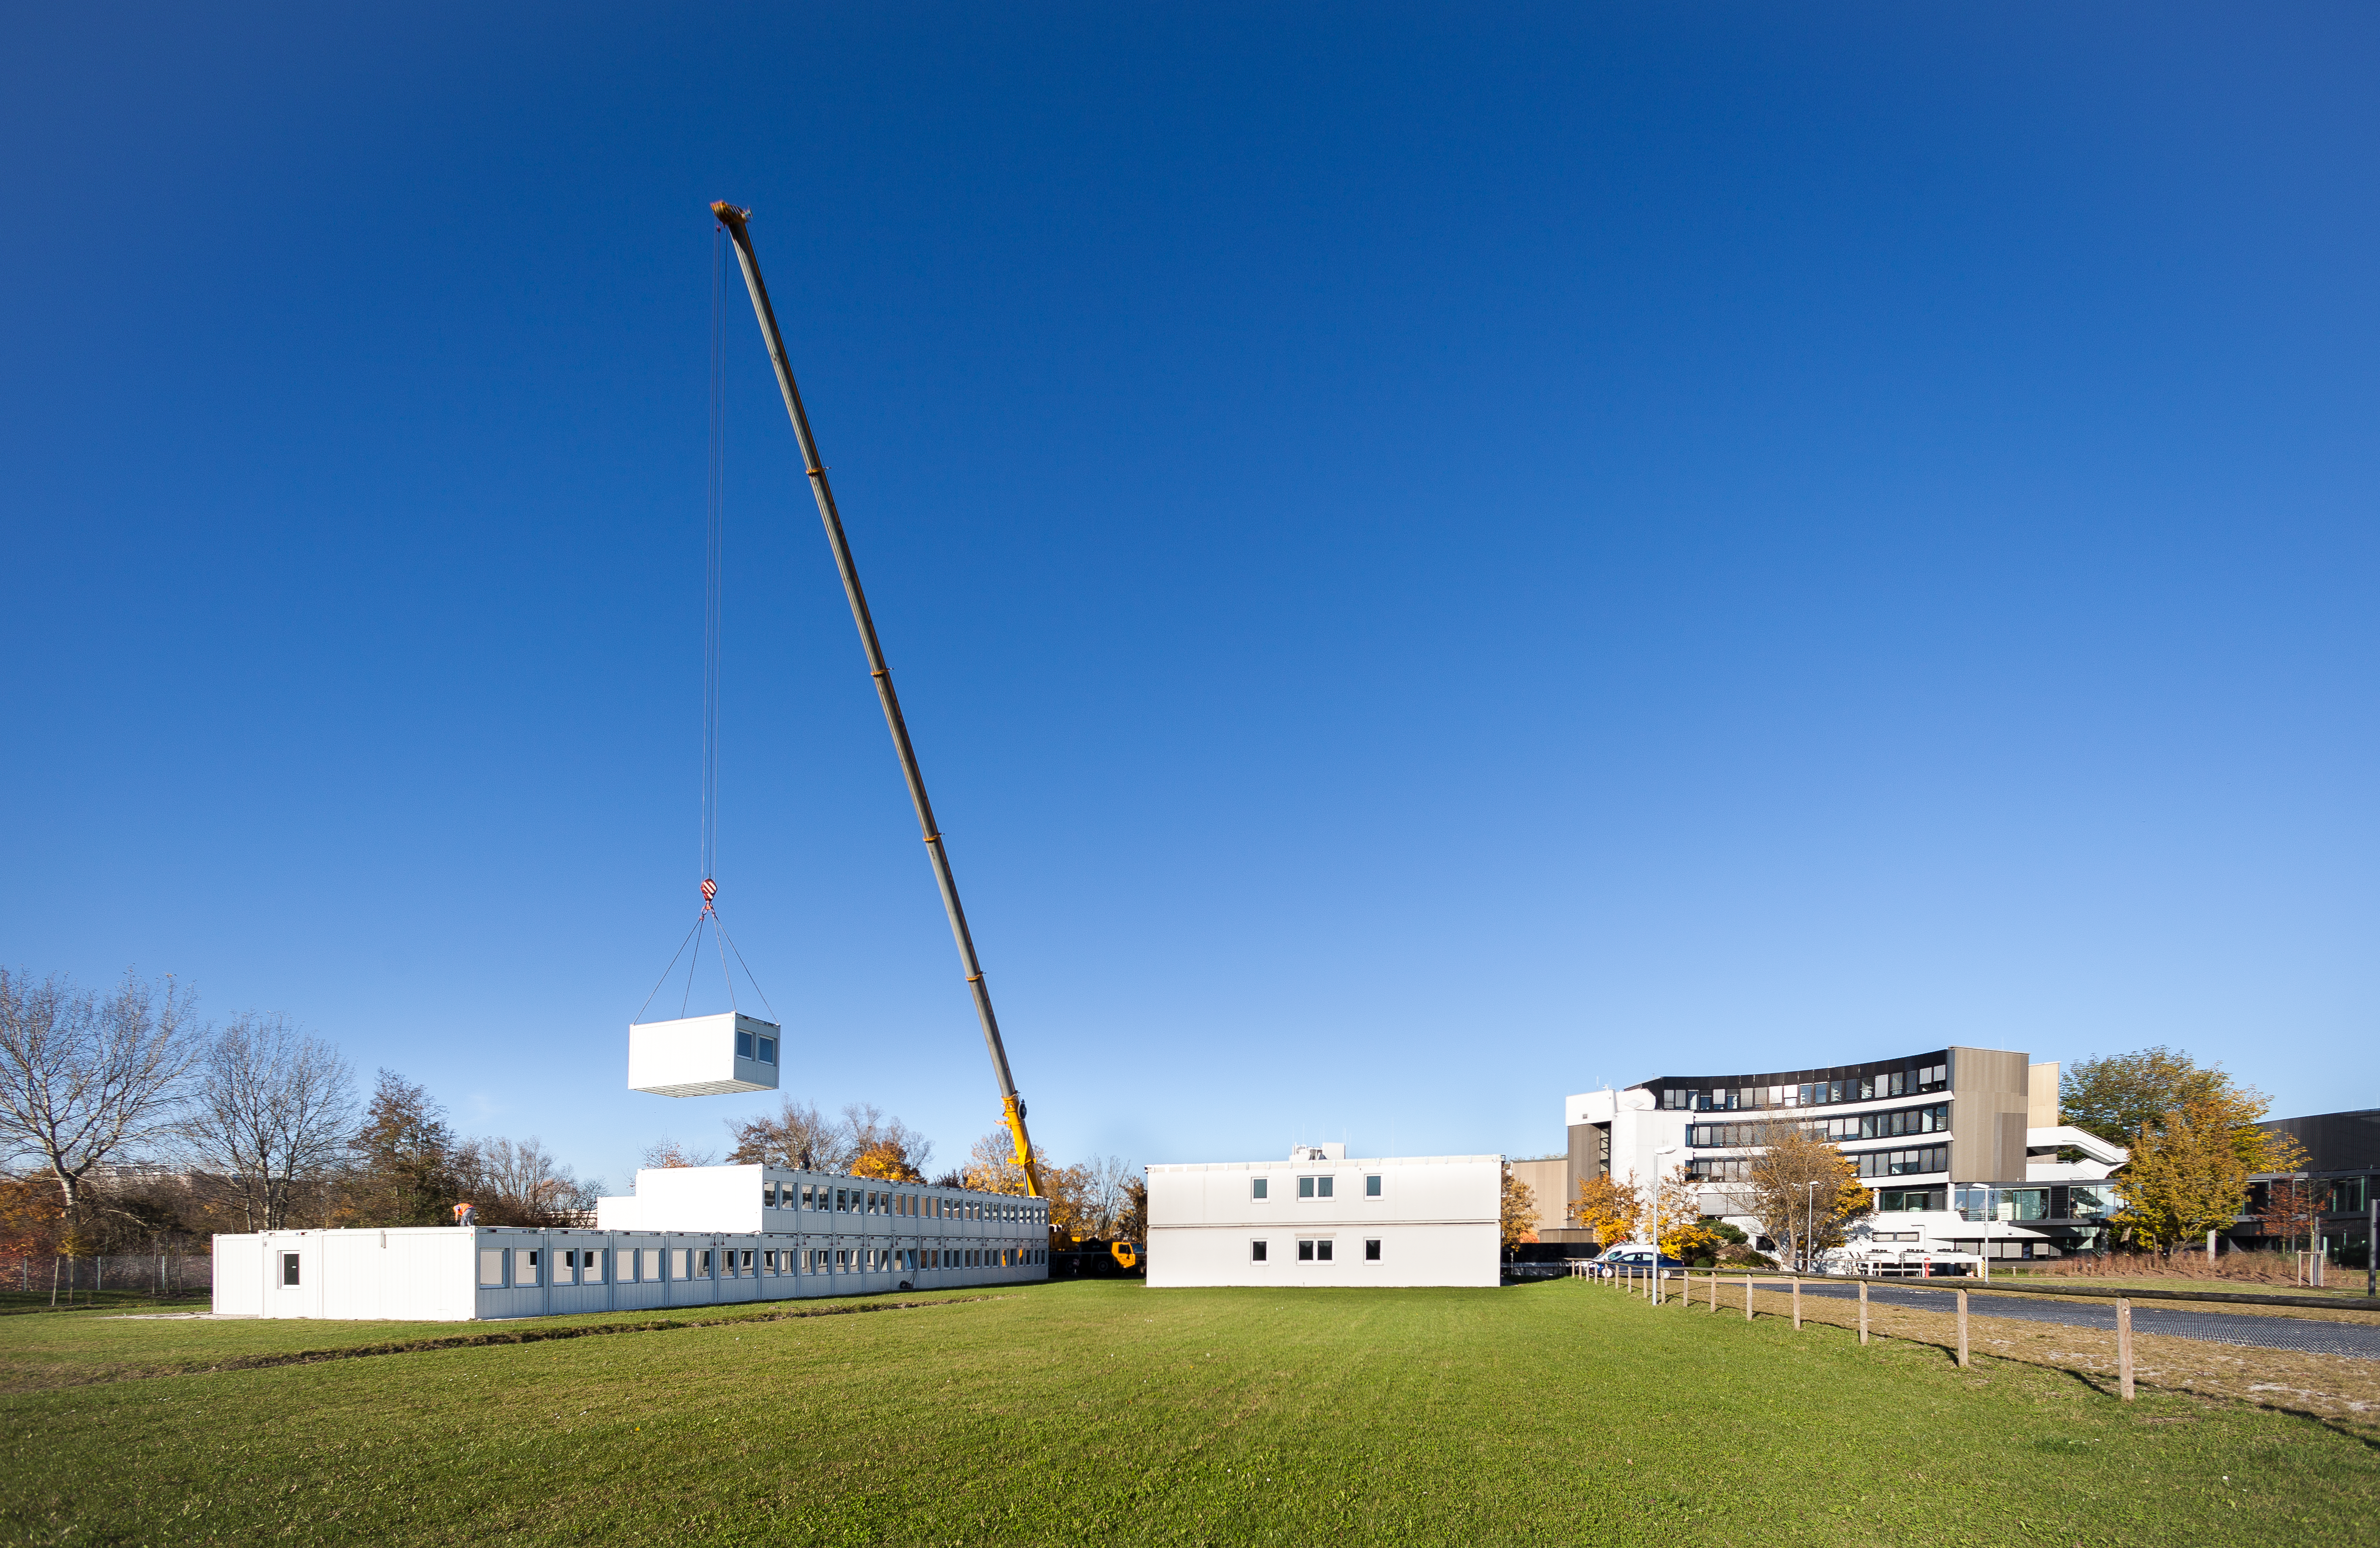

Making way for construction of the ESO Supernova

This week removal of the temporary office buildings at the ESO Headquarters in Garching, Germany began. This image shows them being dismantled, and captures both the beginning, and end, of an era.

The ESO staff members who had been working in the temporary buildings — seen here in this aerial photo taken earlier this year — moved into the new Headquarters extension at the beginning of this year. The removal of the containers marks the end of this transition period.

It also marks the beginning of the construction of the ESO Supernova Planetarium & Visitor Centre. In a few months, on the site once occupied by the temporary office buildings, the construction of ESO’s newest building will begin. The ESO Supernova is scheduled to open in spring 2018 and will offer its visitors a modern, interactive astronomical exhibition and one of the most advanced planetariums in the world.

The removal of the temporary office buildings was also captured on video from a drone flying above the site.

Credit: ESO / Luis Calçada Credit Video: ESO / Dirk Essel